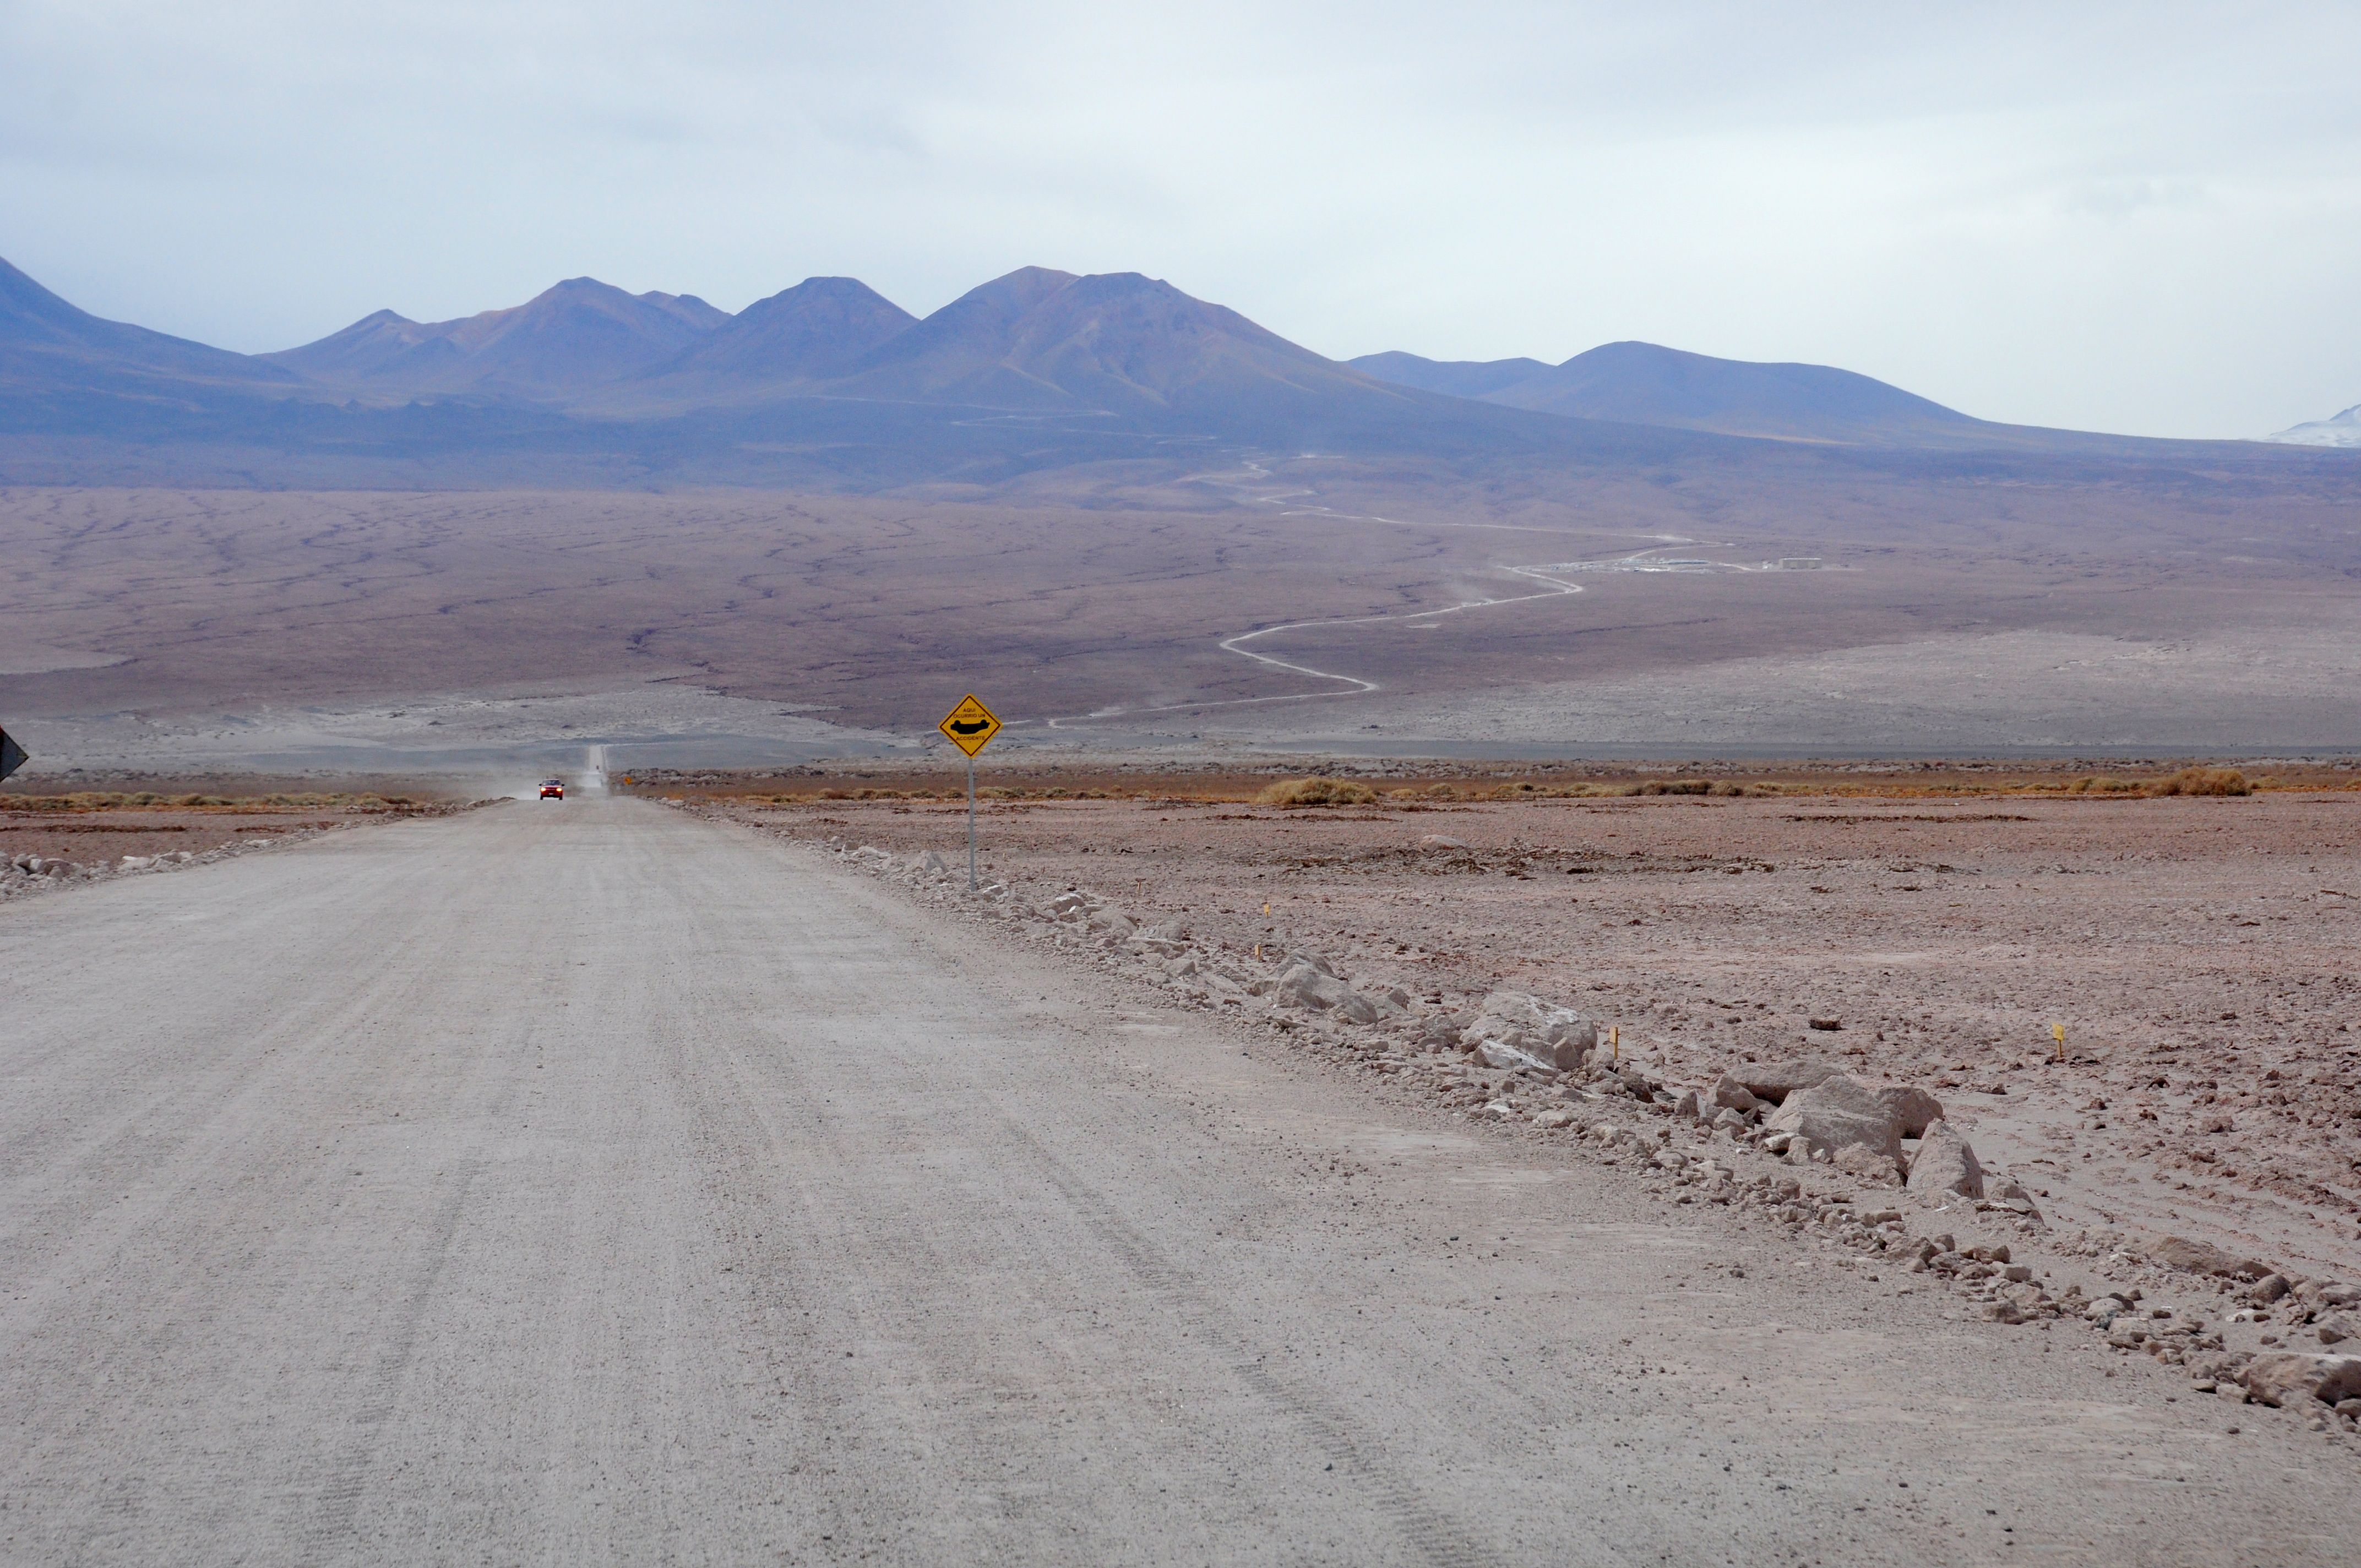

The road that connects the entrance of ALMA to the OSF

The road that connects the entrance of ALMA to the OSF.

Credit: ALMA (ESO/NAOJ/NRAO)